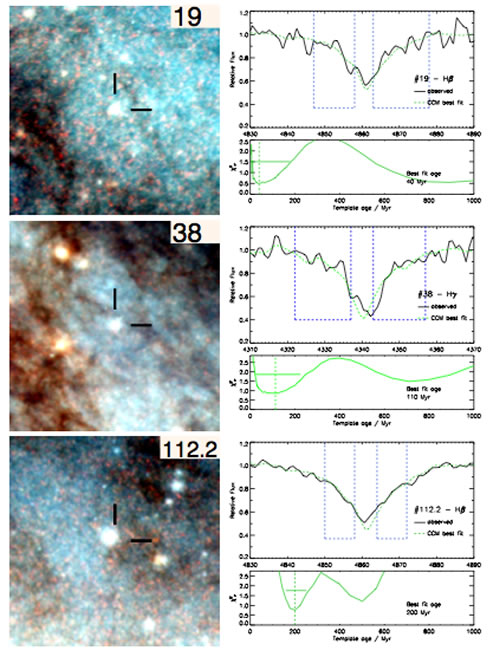

Cluster age dating

Cluster age dating. Each of these three image-spectrum pairs represents a BVI composite image and part of its optical spectrum. The spatial scale of the images is a square of side 175 pc. In the spectra, the top panel shows the age fit, with the solid line and dashed lines representing the observed spectrum and best fitting model respectively. The dashed blue boxes indicate the spectral regions where the fit takes place. The bottom panel shows the probability distribution of the fit across age-space, with a vertical line indicating the best fitting age and a horizontal line to delimit a confidence region.

Credit: International Gemini Observatory/NOIRLab/NSF/AURA